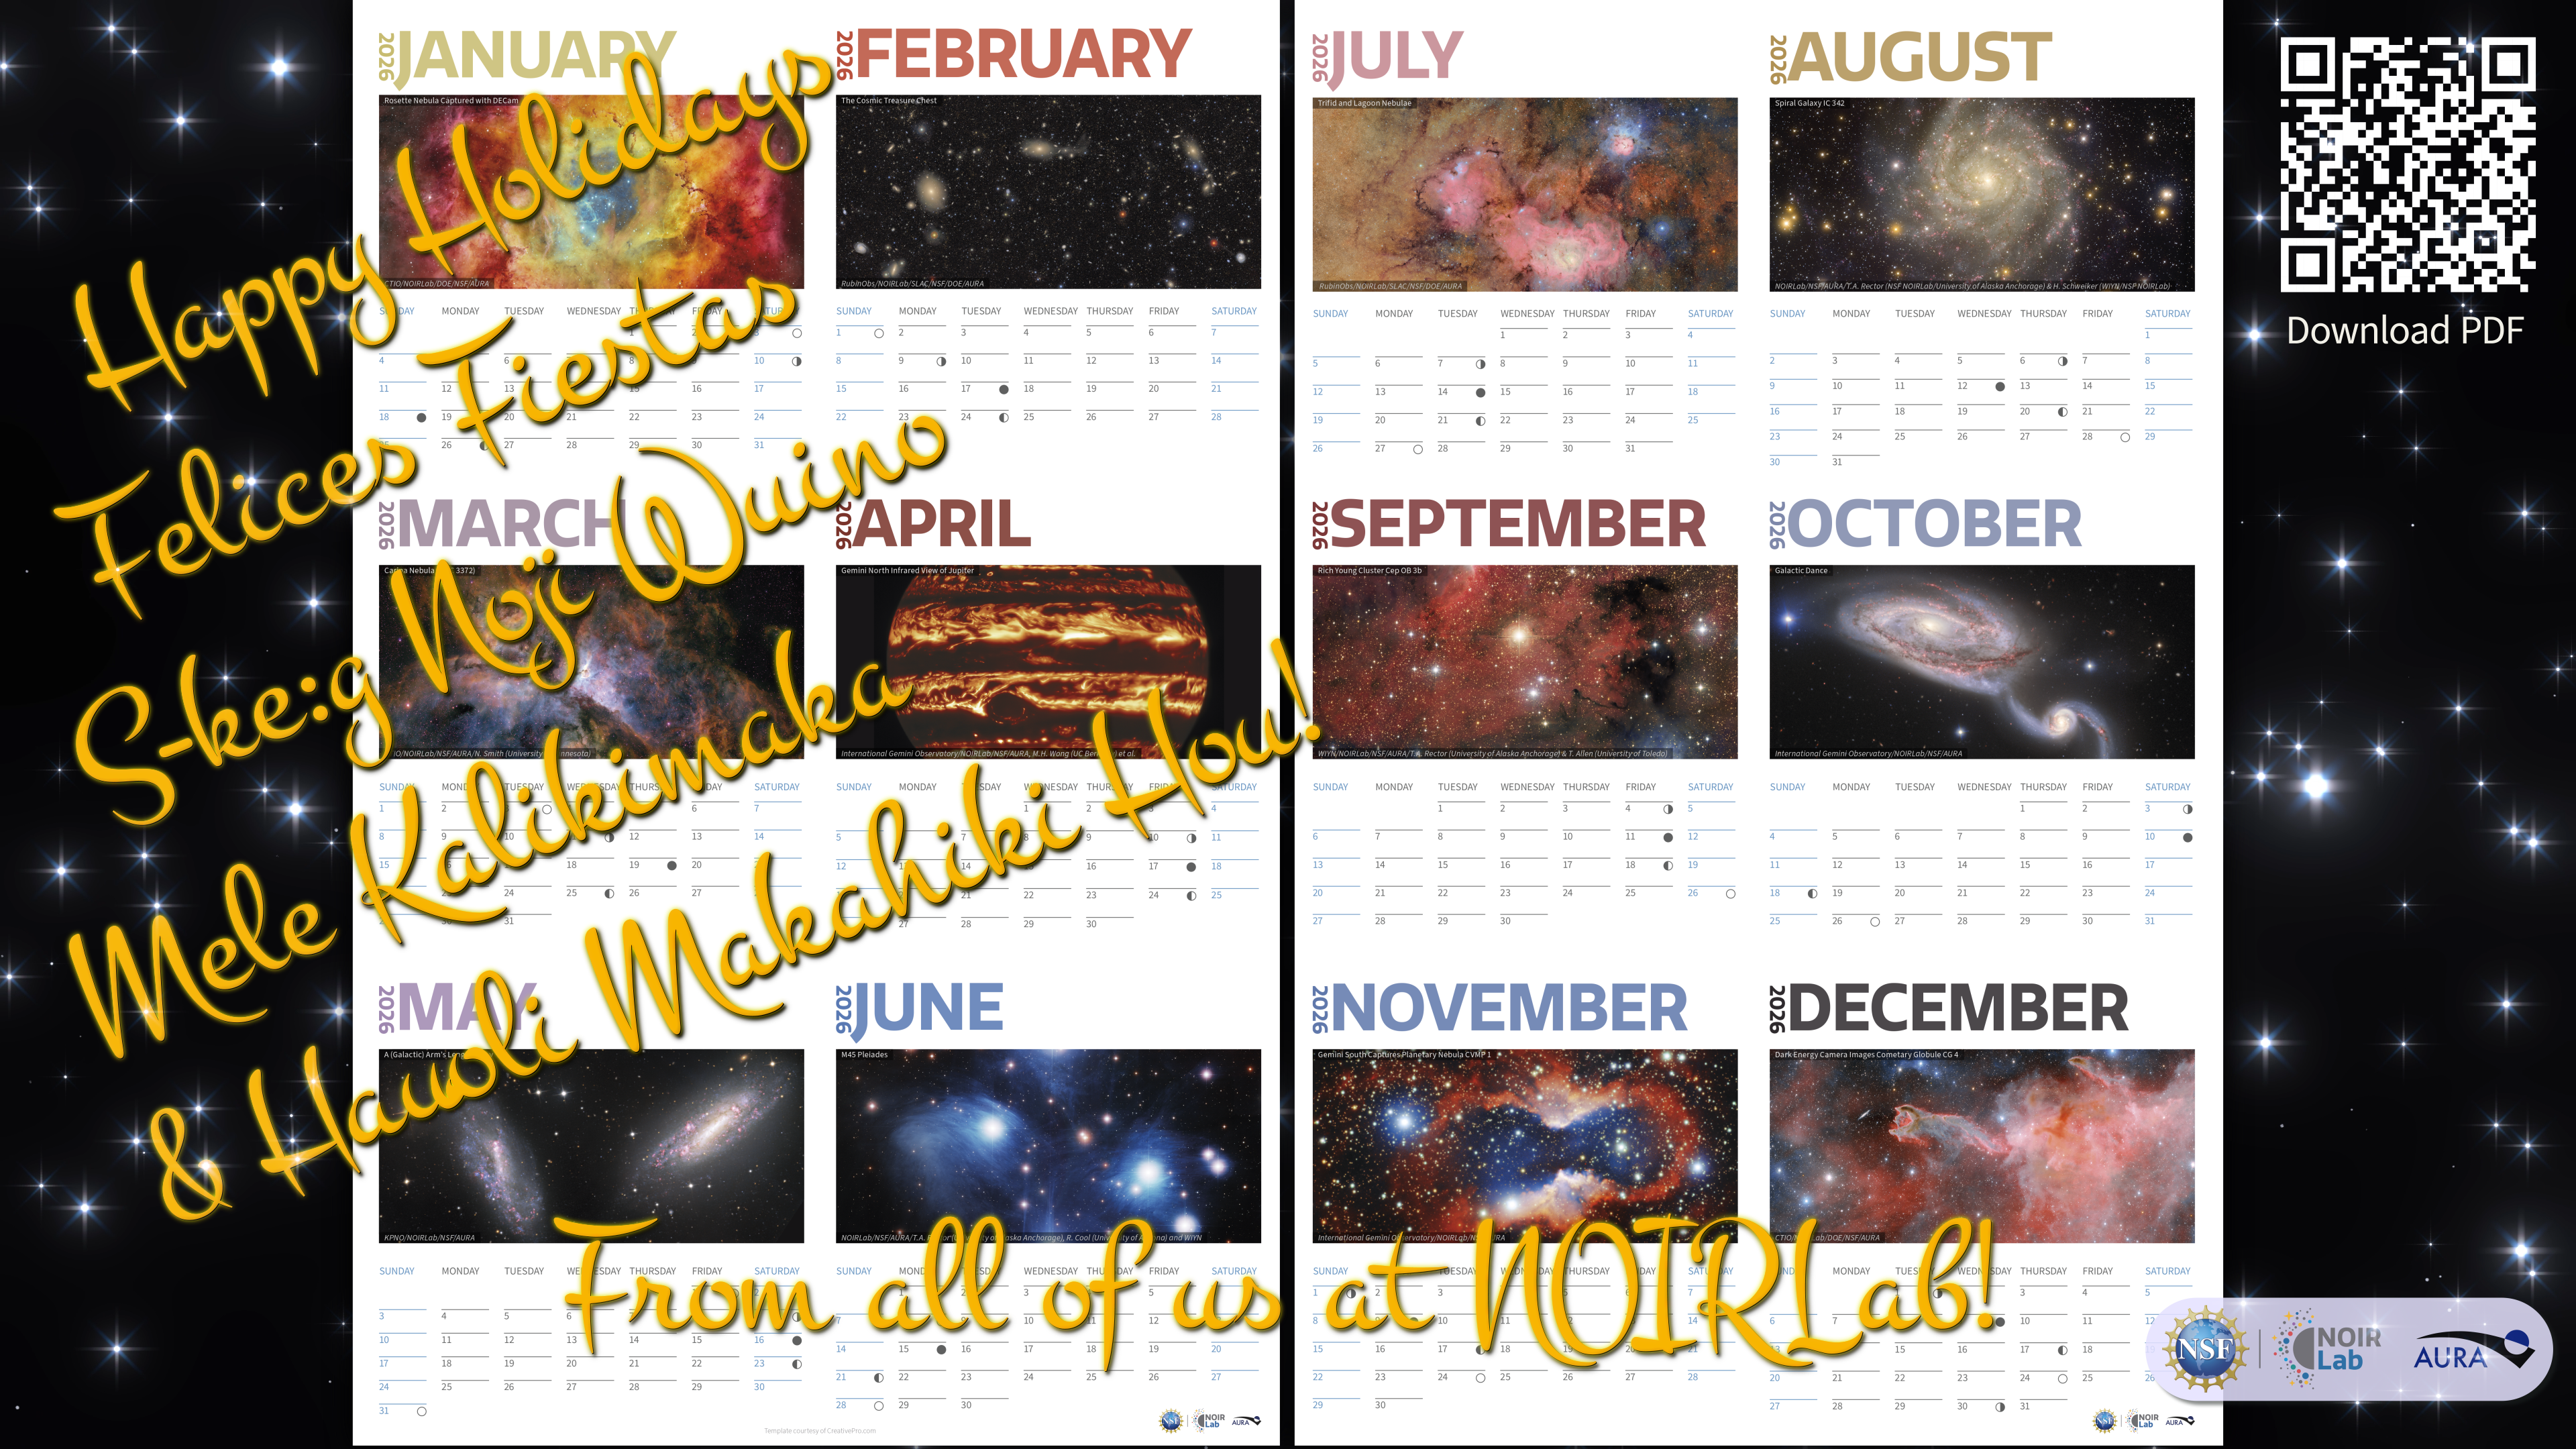

Happy Holidays 2025

We at NOIRLab, funded by the U.S. National Science Foundation (NSF), would like to wish you an enchanting holiday season and best wishes for 2026!

As a gift to you, we’ve made a printable mini calendar featuring some of our favorite NOIRLab-related images. The calendar includes First Look images from NSF–DOE Vera C. Rubin Observatory, the nebula NGC 2244 (Rosette Nebula) captured by the Dark Energy Camera (DECam) on the NSF Víctor M. Blanco 4-meter Telescope, and many more.

Rubin Observatory is jointly funded by the U.S. National Science Foundation (NSF) and the U.S. Department of Energy Office of Science (DOE/SC). The Blanco Telescope is located at Cerro Tololo Inter-American Observatory (CTIO), a Program of NSF NOIRLab.

Download your calendar here and share it with your loved ones to spread more wonder this winter season. Check out our animated holiday card here.

Happy Holidays, Felices Fiestas, S-ke:g Noji Wuino, and Mele Kalikimaka and Hau‘oli Makahiki Hou!

Credit: Background image: CTIO/NOIRLab/DOE/NSF/AURA